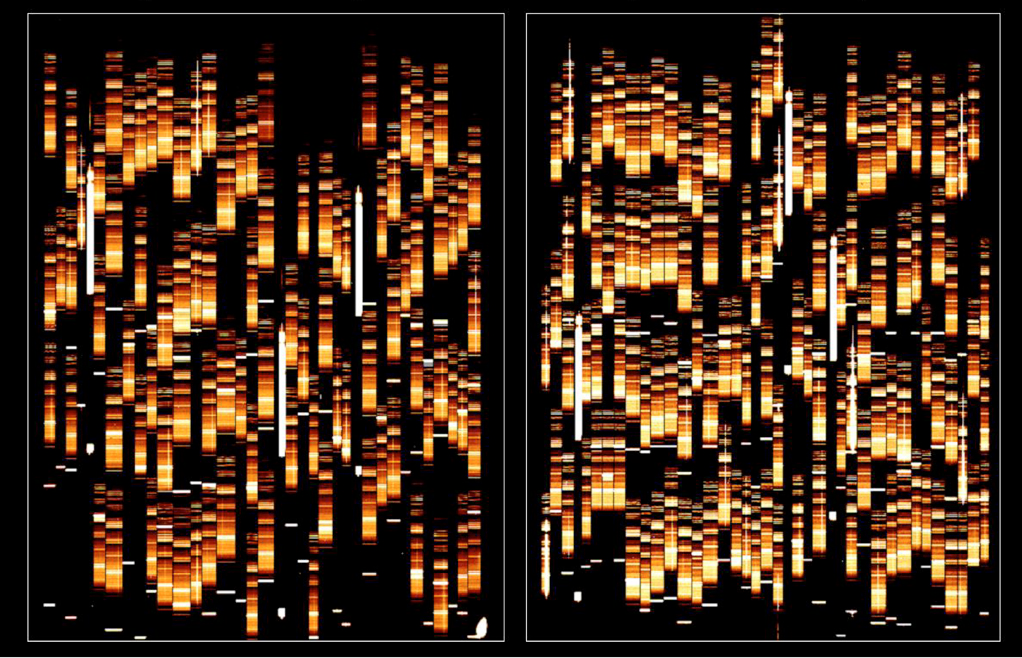

First VIMOS spectra of faint galaxies

Some of the first spectra of distant galaxies obtained with VIMOS in Multi-Object-Spectroscopy (MOS) mode. More than 220 galaxies were observed simultaneously, an unprecedented efficiency for such a "deep" exposure, reaching so far out in space.

These spectra allow to obtain the redshift, a measure of distance, as well as to assess the physical status of the gas and stars in each of these galaxies. A part of this photo is enlarged as ESO Press Photo eso0209n

MOS-spectra obtained with two quadrants totaling 221 slits + 6 reference objects (stars placed in square holes to ensure a correct alignment). Exposure time 900 seconds; LR(red) grism. This is the raw (unprocessed) image of the spectra.

Credit: ESO